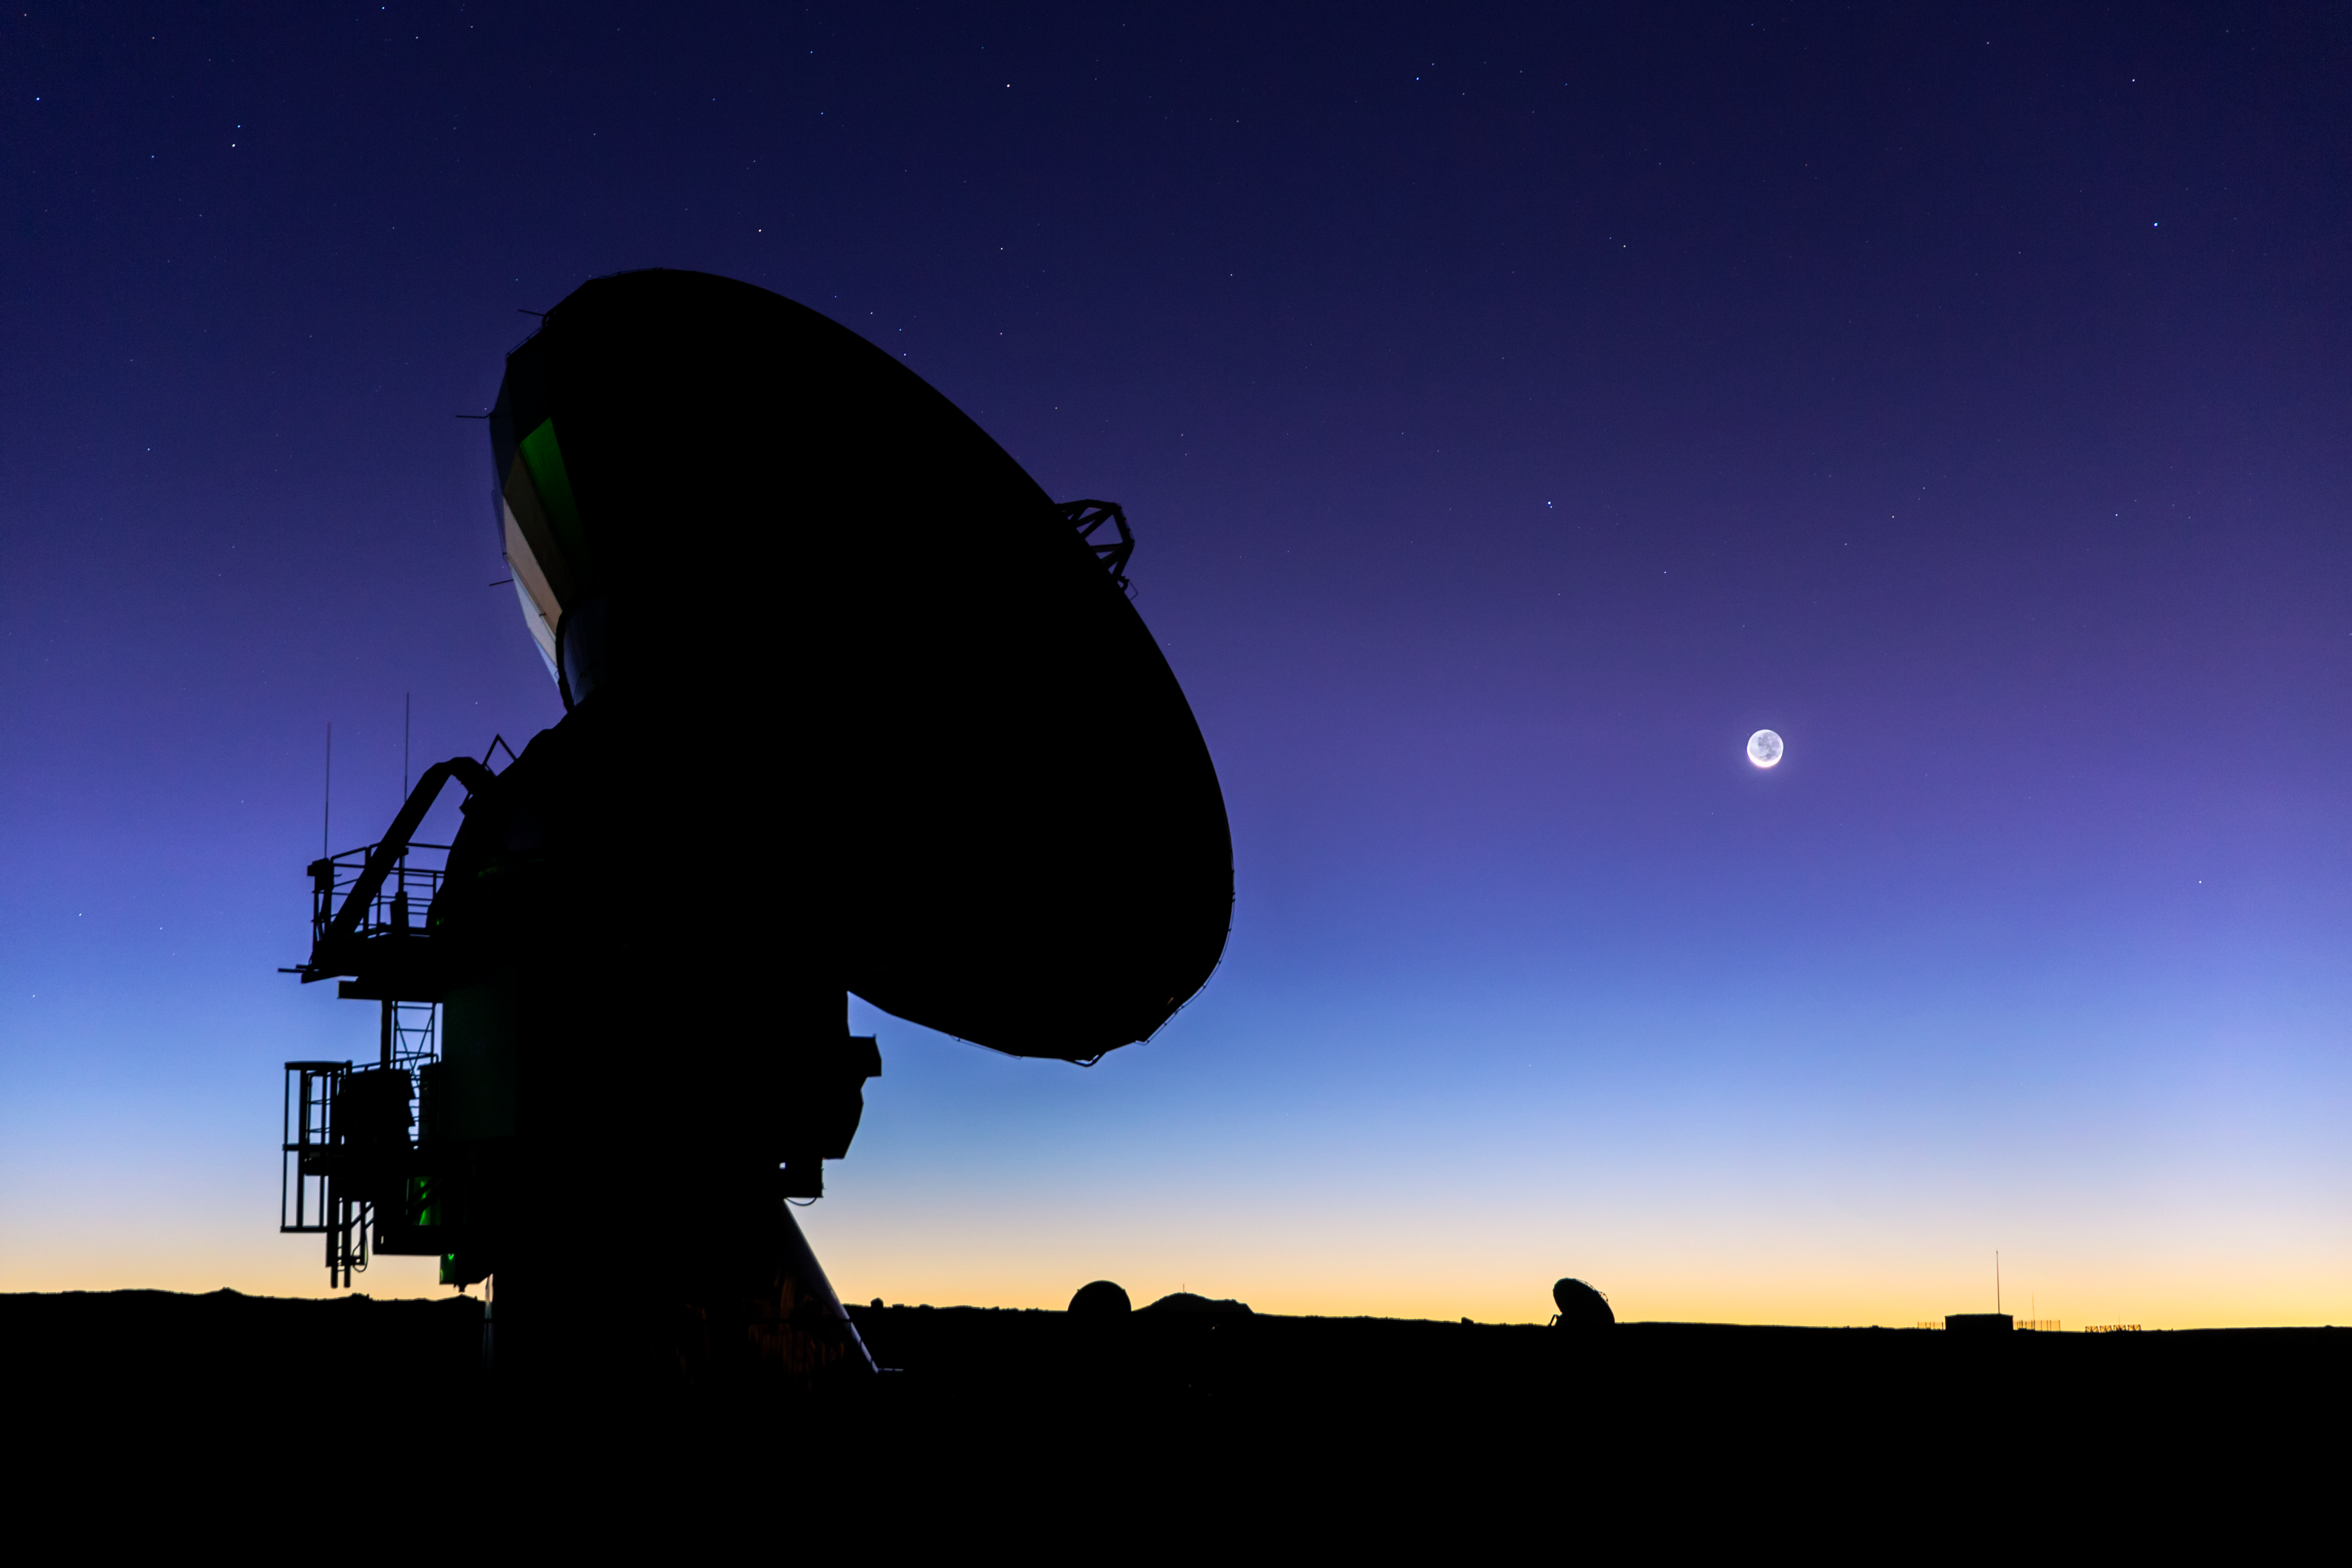

ALMA at twilight

Twilight falls on Chile's Chajnantor plaeau, and the dishes that make up the Atacama Large Millimeter/submillimeter Array (ALMA) take on an eery and mysterious appearance in their desert home. A total of 66 dishes make up this remarkable instrument, which observes the coldest parts of the Universe.

Credit: ESO/M. Claro